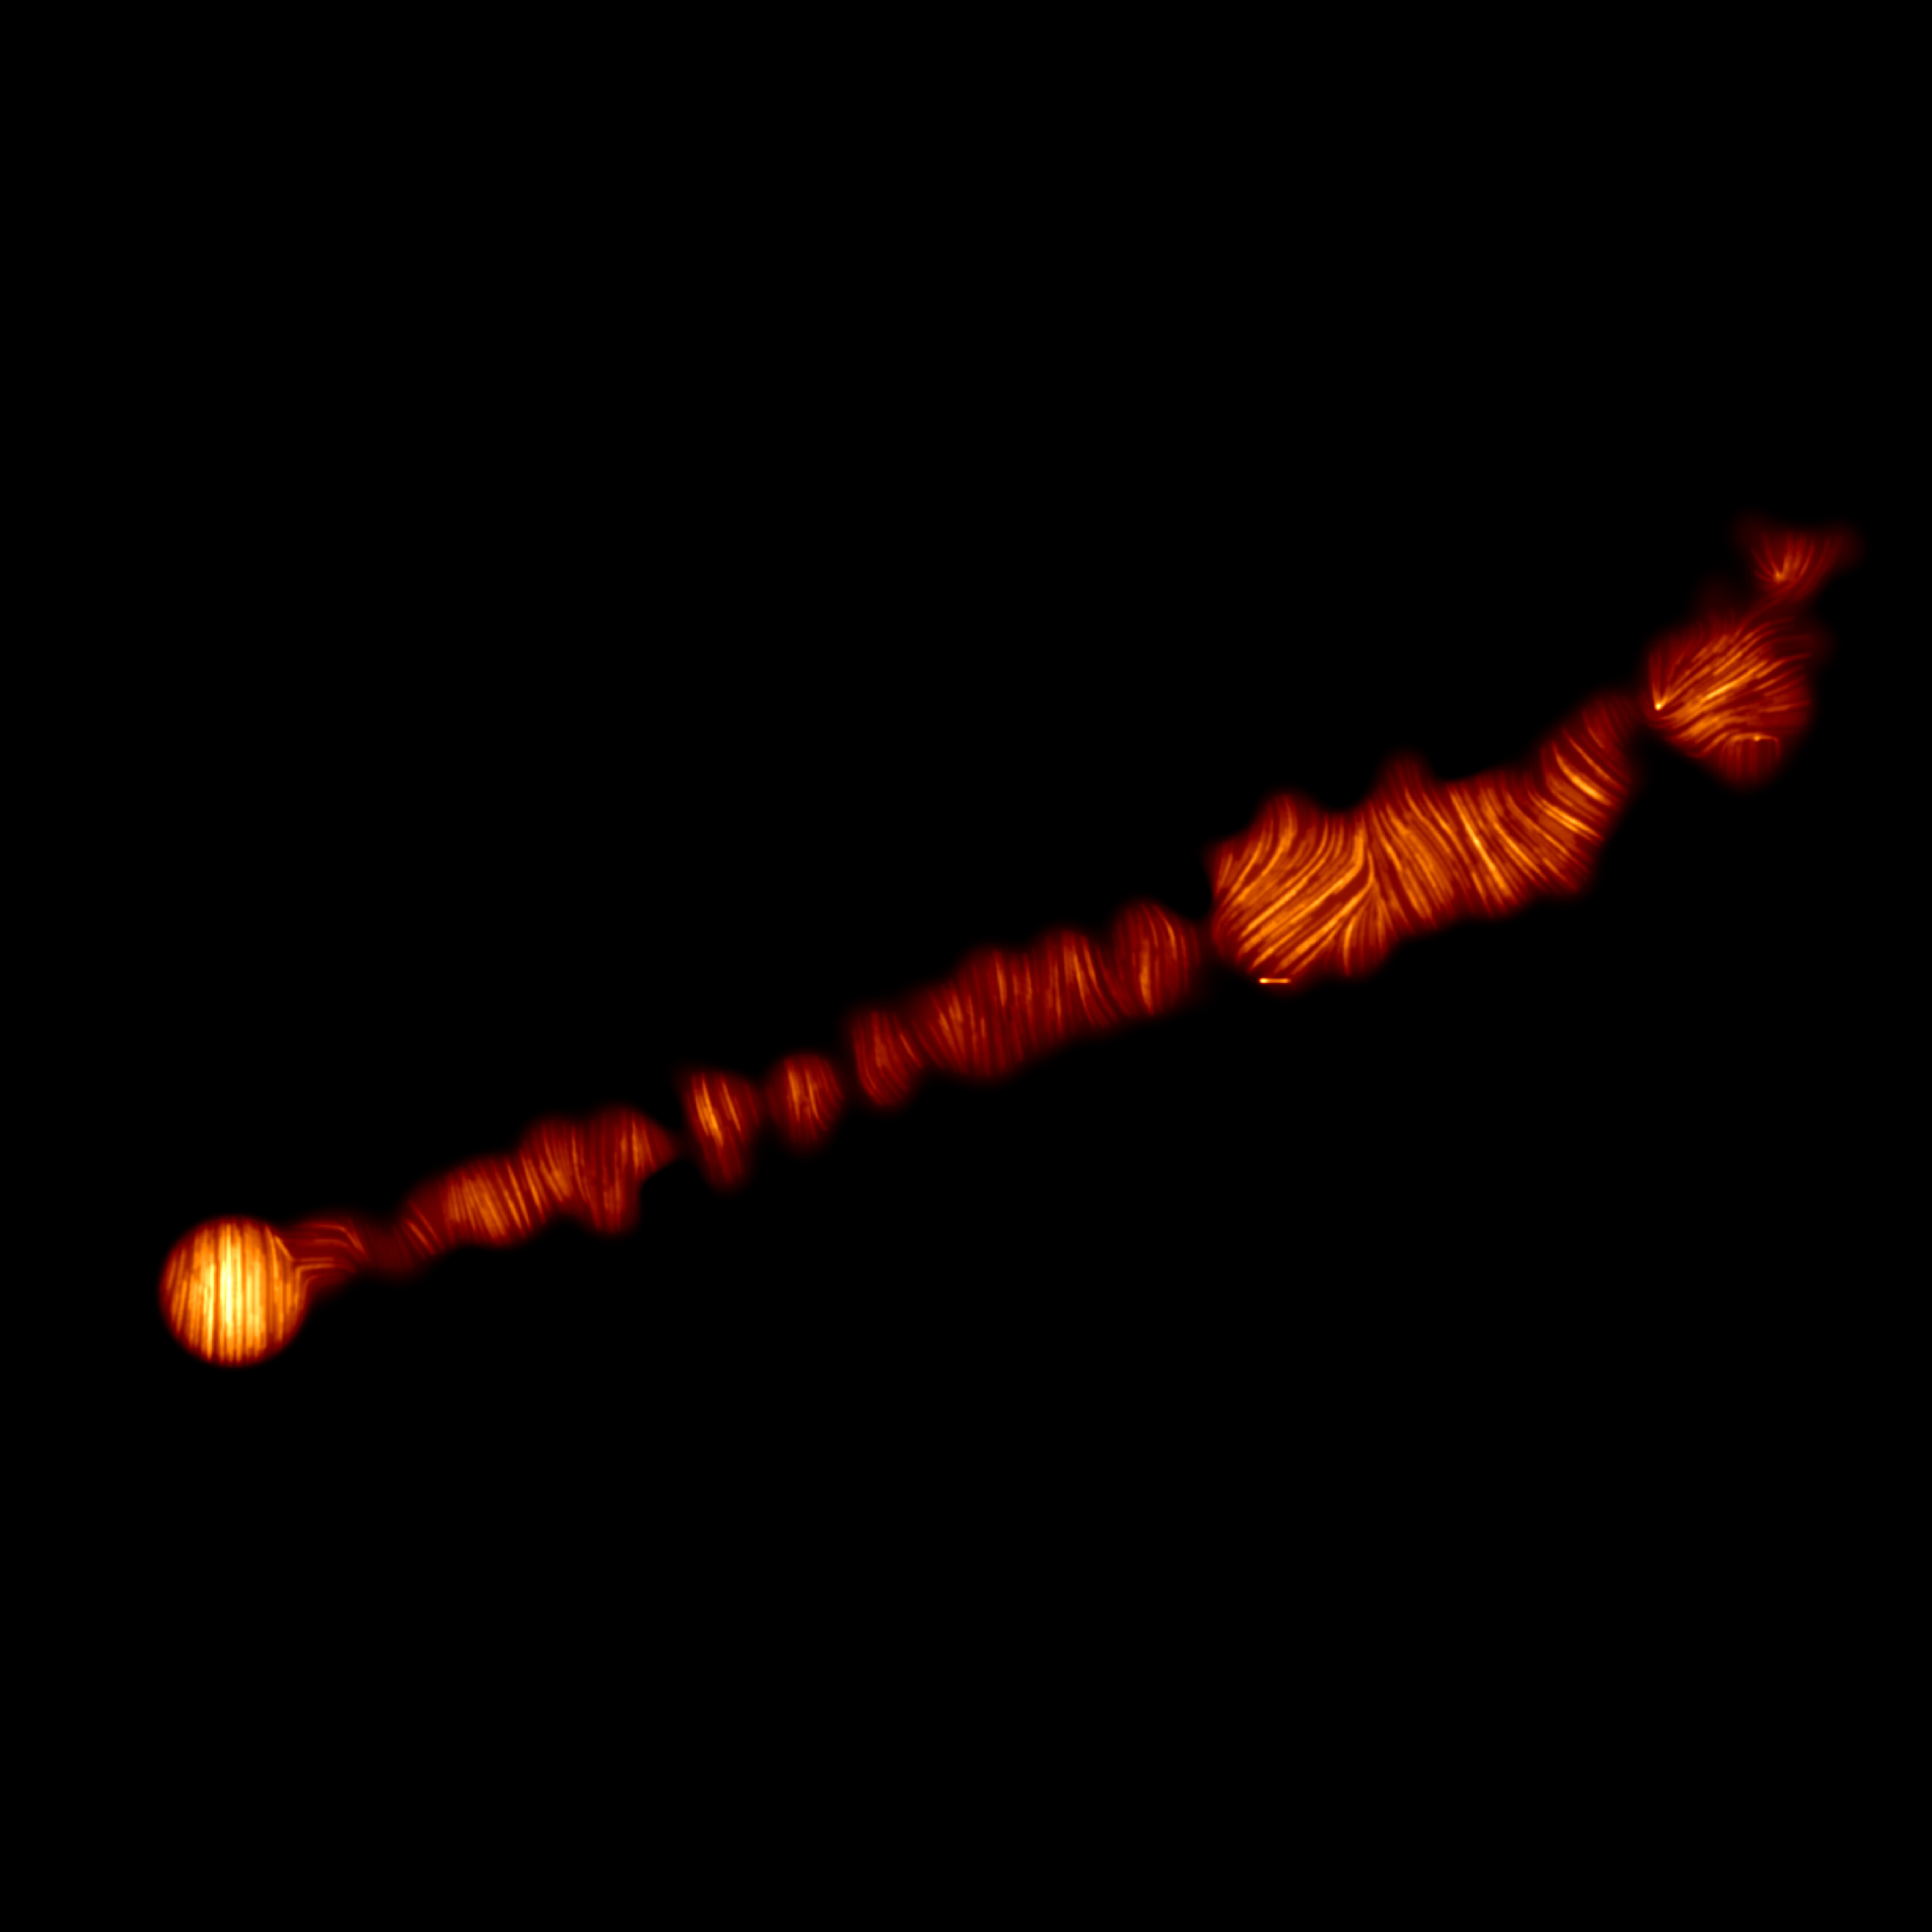

ALMA image of M87 jet in polarised light

This image shows a view of the jet in the Messier 87 (M87) galaxy in polarised light. The image was obtained with the Chile-based Atacama Large Millimeter/submillimeter Array (ALMA), in which ESO is a partner, and captures the part of the jet, with a size of 6000 light years, closer to the centre of the galaxy. The lines mark the orientation of polarisation, which is related to the magnetic field in the region imaged. This ALMA image therefore indicates what the structure of the magnetic field along the jet looks like.

Credit: ALMA (ESO/NAOJ/NRAO)